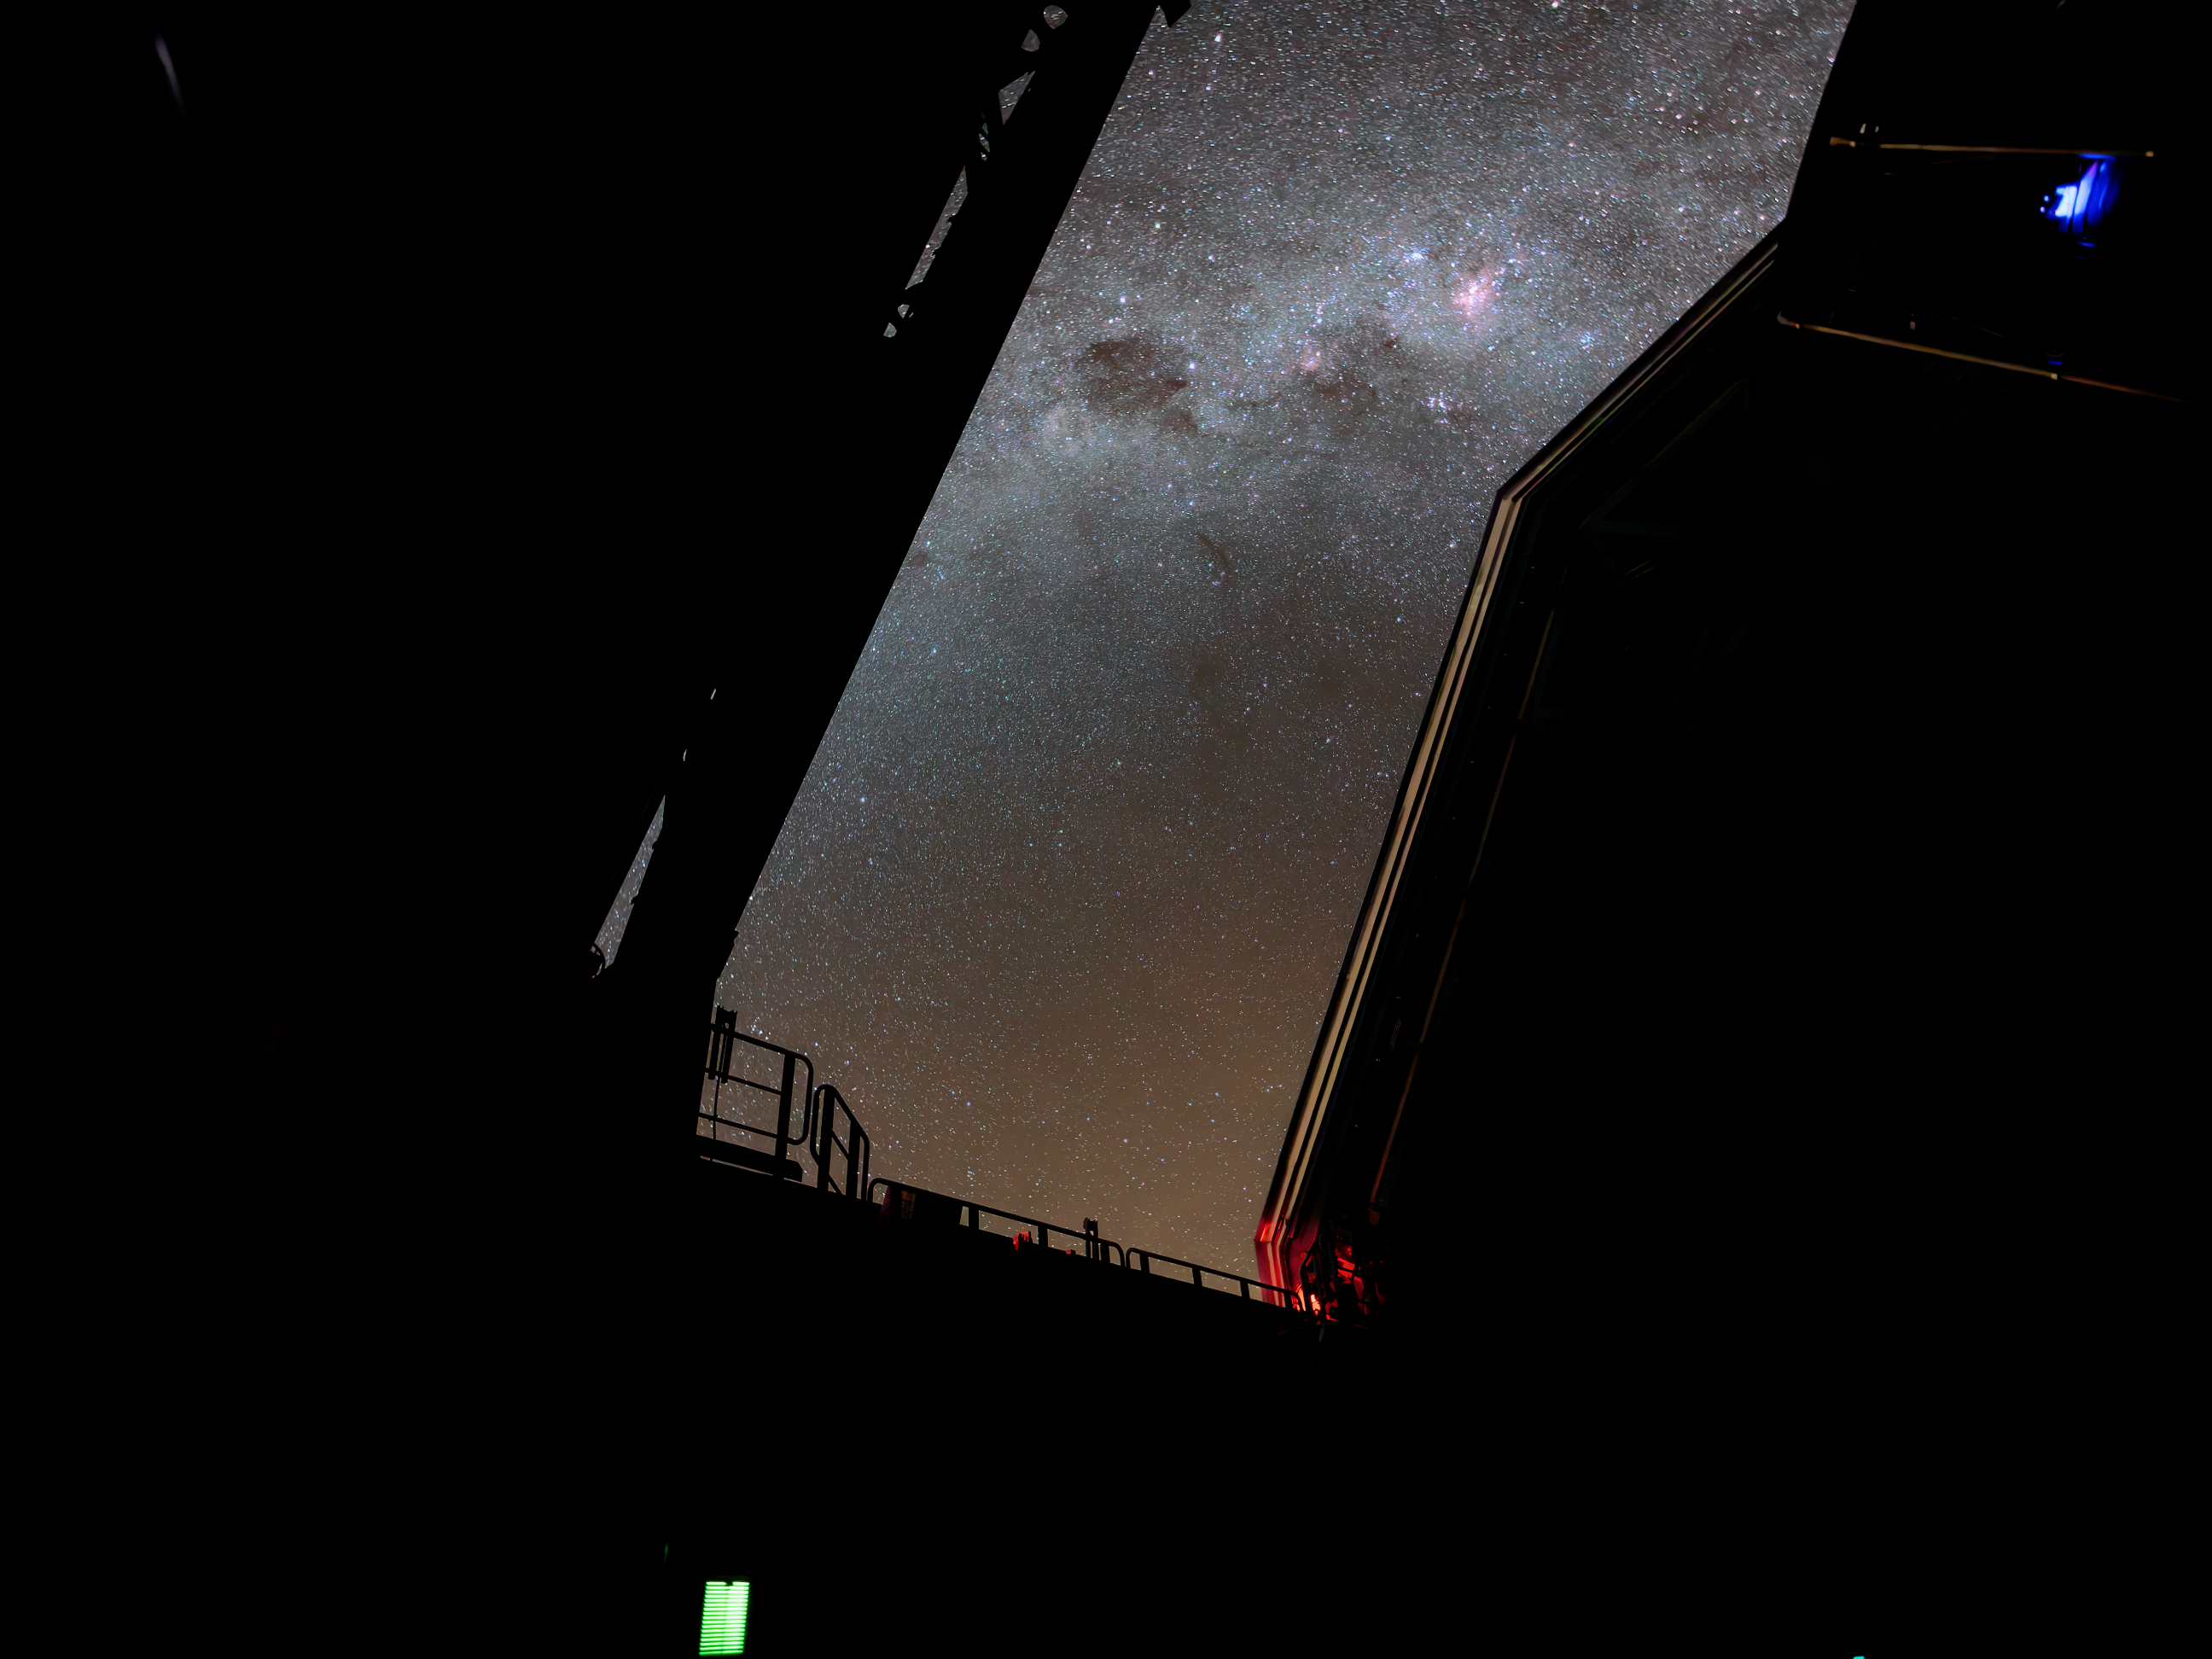

Through Rubin's Dome

The night sky dazzles through the open dome of NSF-DOE Vera C. Rubin Observatory. Rubin Observatory's decade-long Legacy Survey of Space and Time (LSST) will generate an ultra-wide, ultra-high-definition, time-lapse record of the Universe.

Credit: NSF–DOE Vera C. Rubin Observatory/NOIRLab/SLAC/AURA/W. O'Mullane